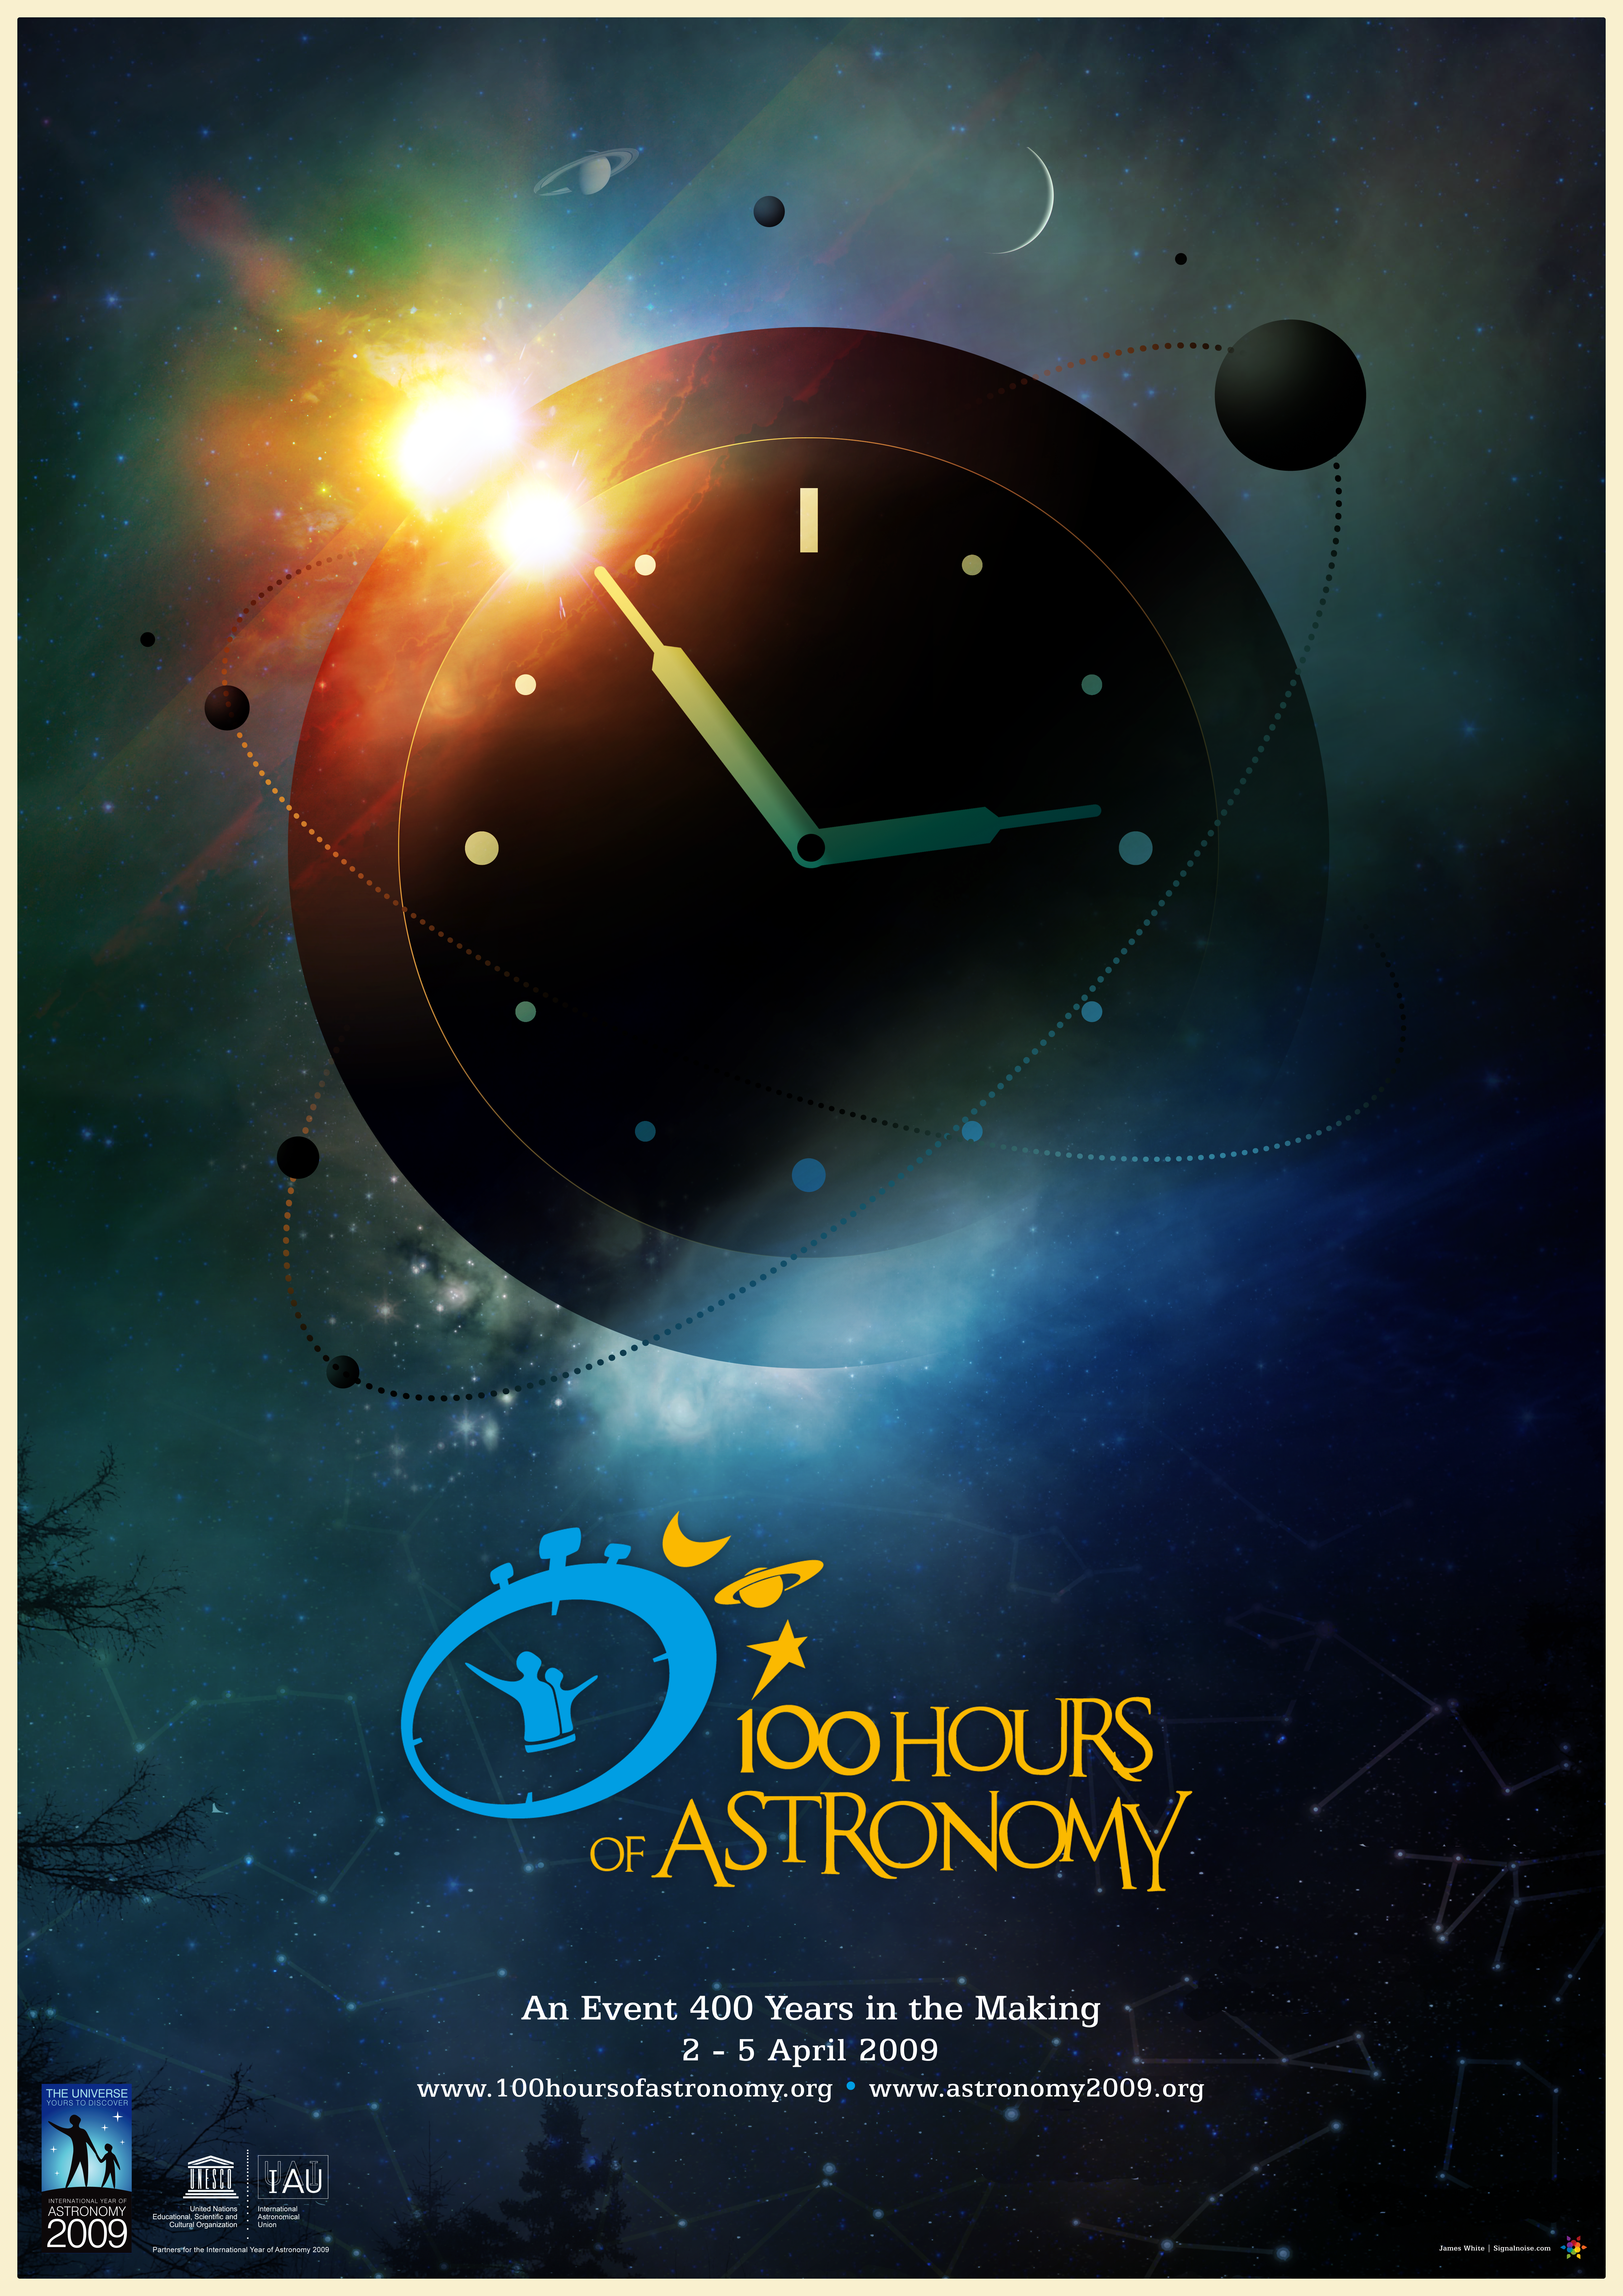

100 Hours of Astronomy Poster

Also available here: http://www.astronomy2009.org/resources/posters/detail/poster_100hours

Credit: James White/signalnoise.com/IAU/IYA2009